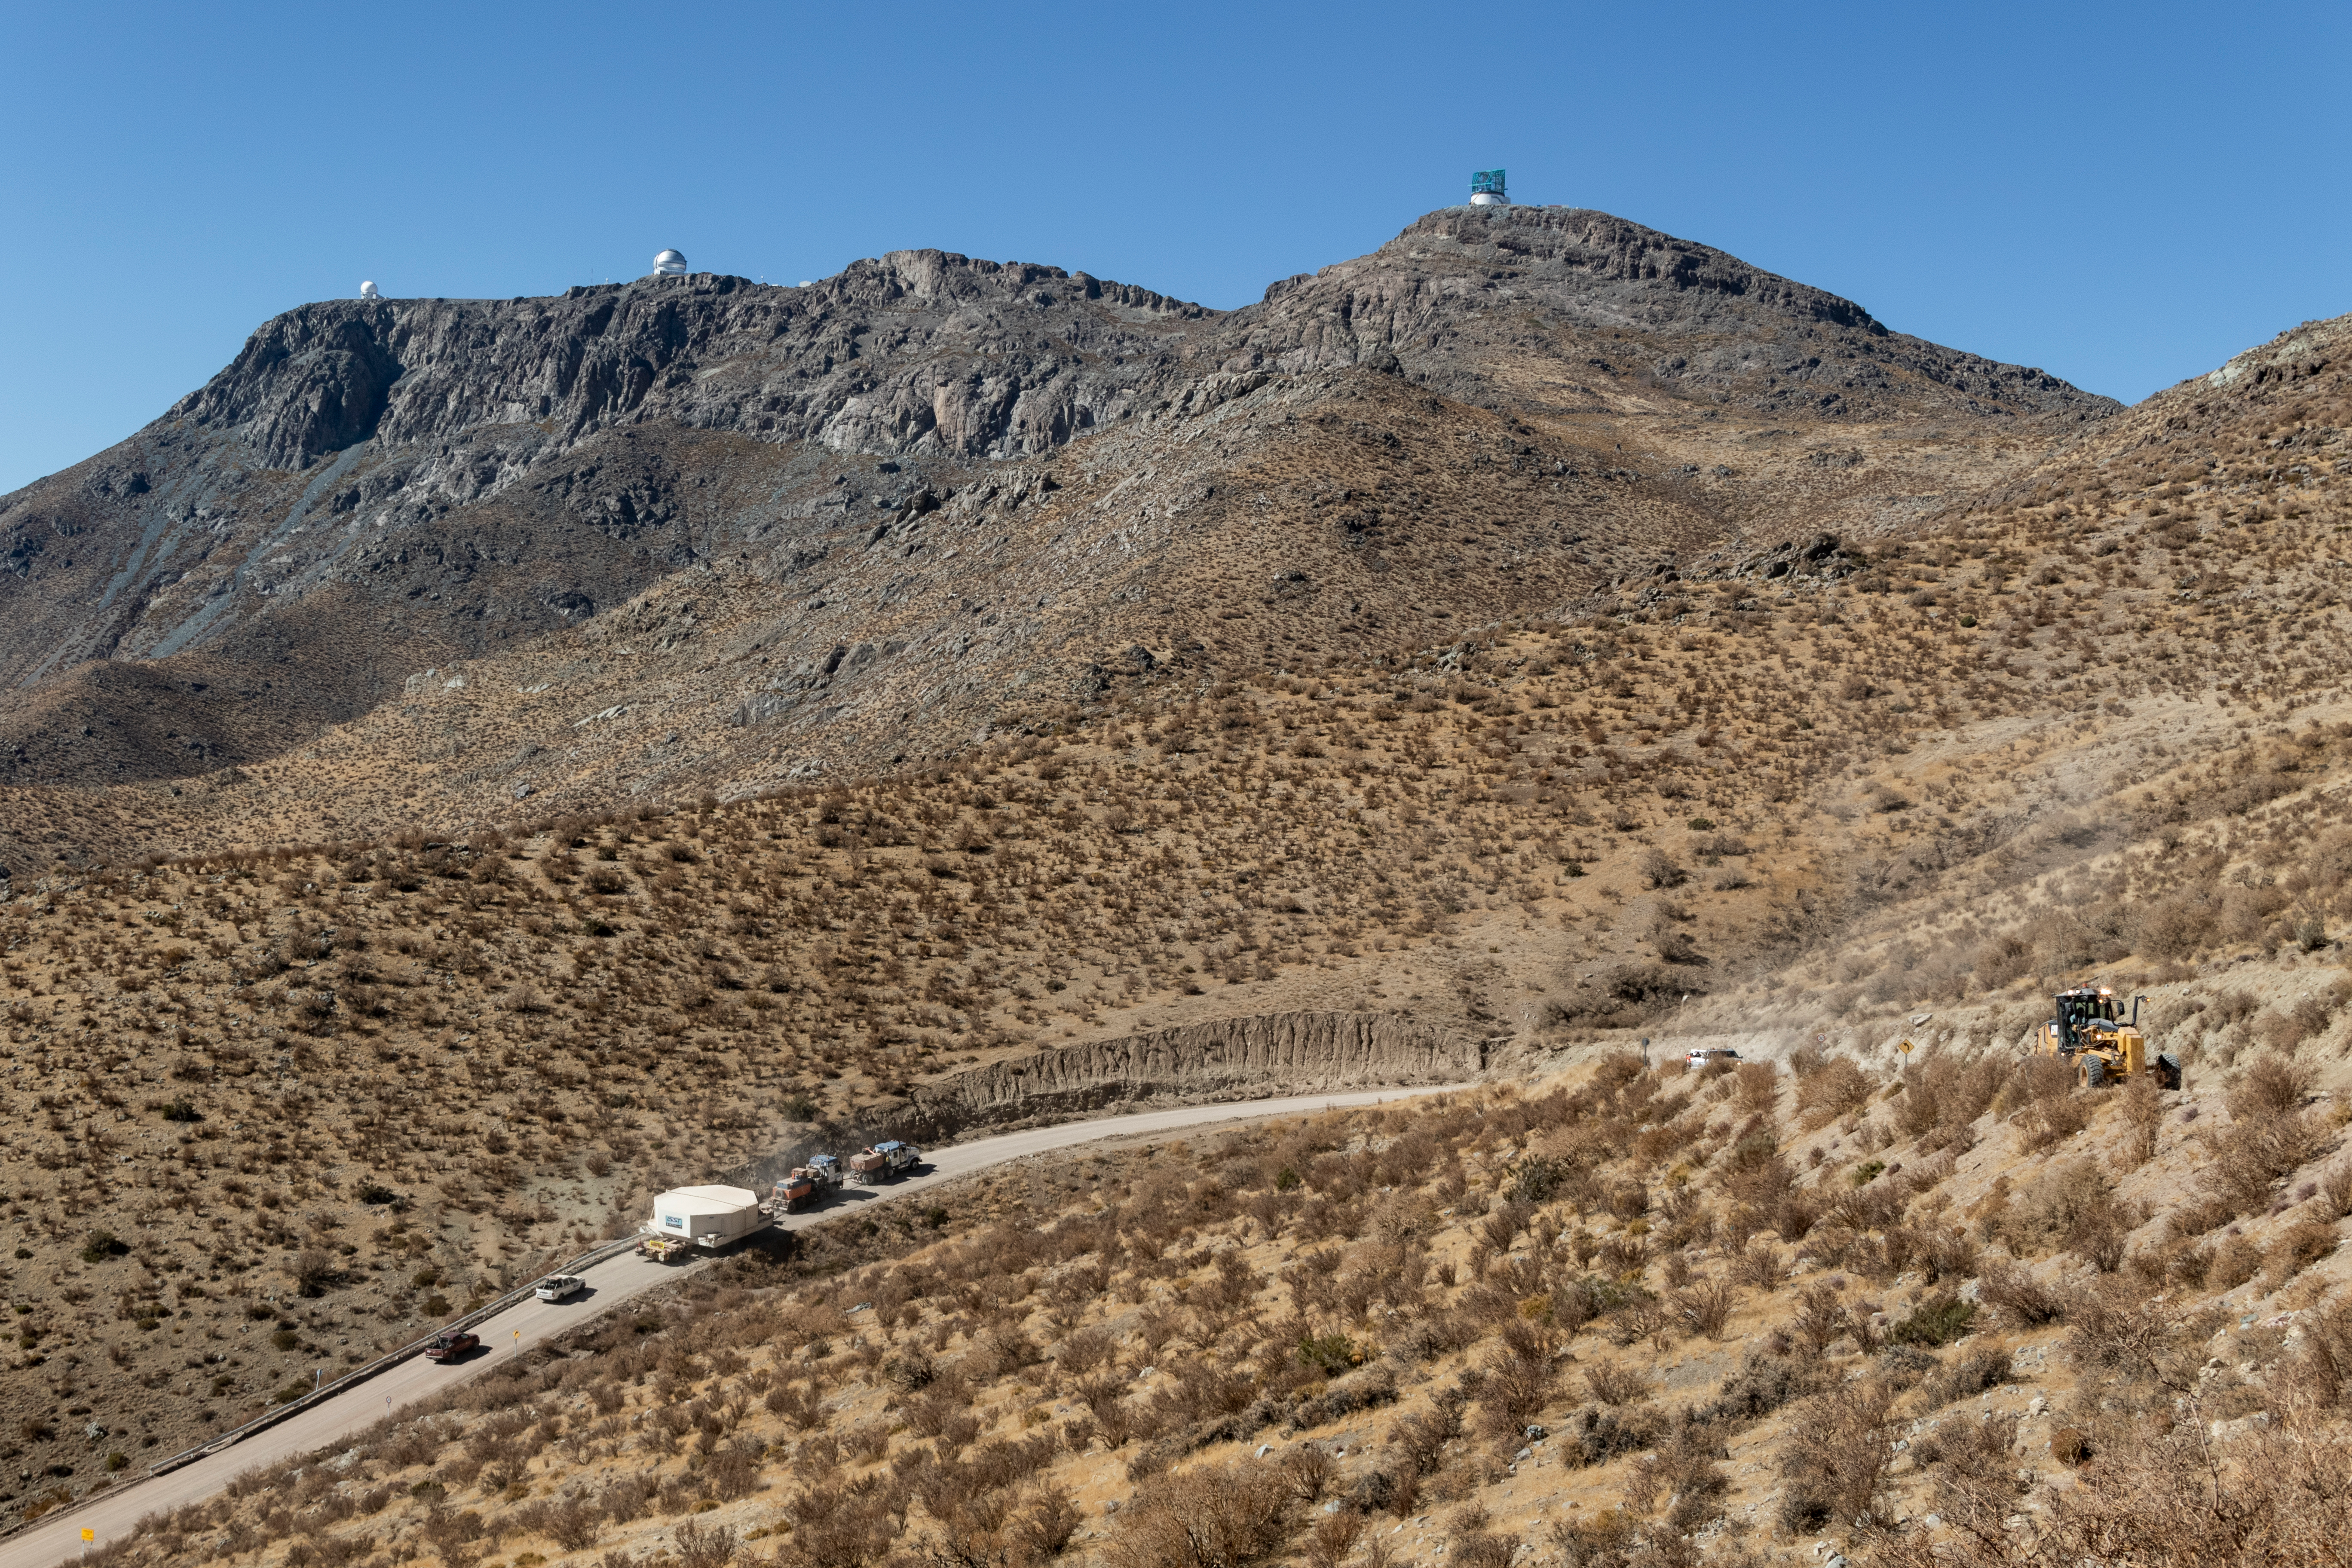

M1M3 Arrives in Chile

The LSST Primary/Tertiary Mirror (M1M3) arrived in the port of Coquimbo on May 7, and was transported to the LSST summit facility building over the next several days. It arrived on the summit on May 11, 2019.

Credit: Rubin Observatory/NSF/AURA